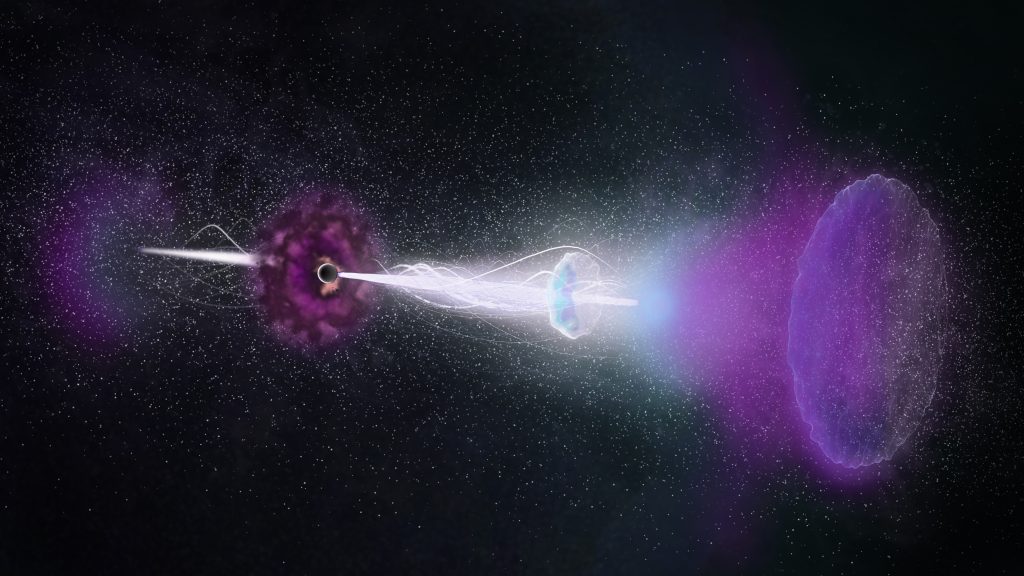

Enduring ‘Radio Rebound’ Powered by Jets from Gamma-Ray Burst

Astronomers using ALMA studied a cataclysmic stellar explosion known as a gamma-ray burst, or GRB, and found its enduring “afterglow.” The rebound, or reverse shock, triggered by the GRB’s powerful jets slamming into surrounding debris, lasted thousands of times longer than expected. These observations provide fresh insights into the physics of GRBs, one of the universe’s most energetic explosions. Video created 01/25/2018

Credit: NRAO/AUI/NSF; S. Dagnello